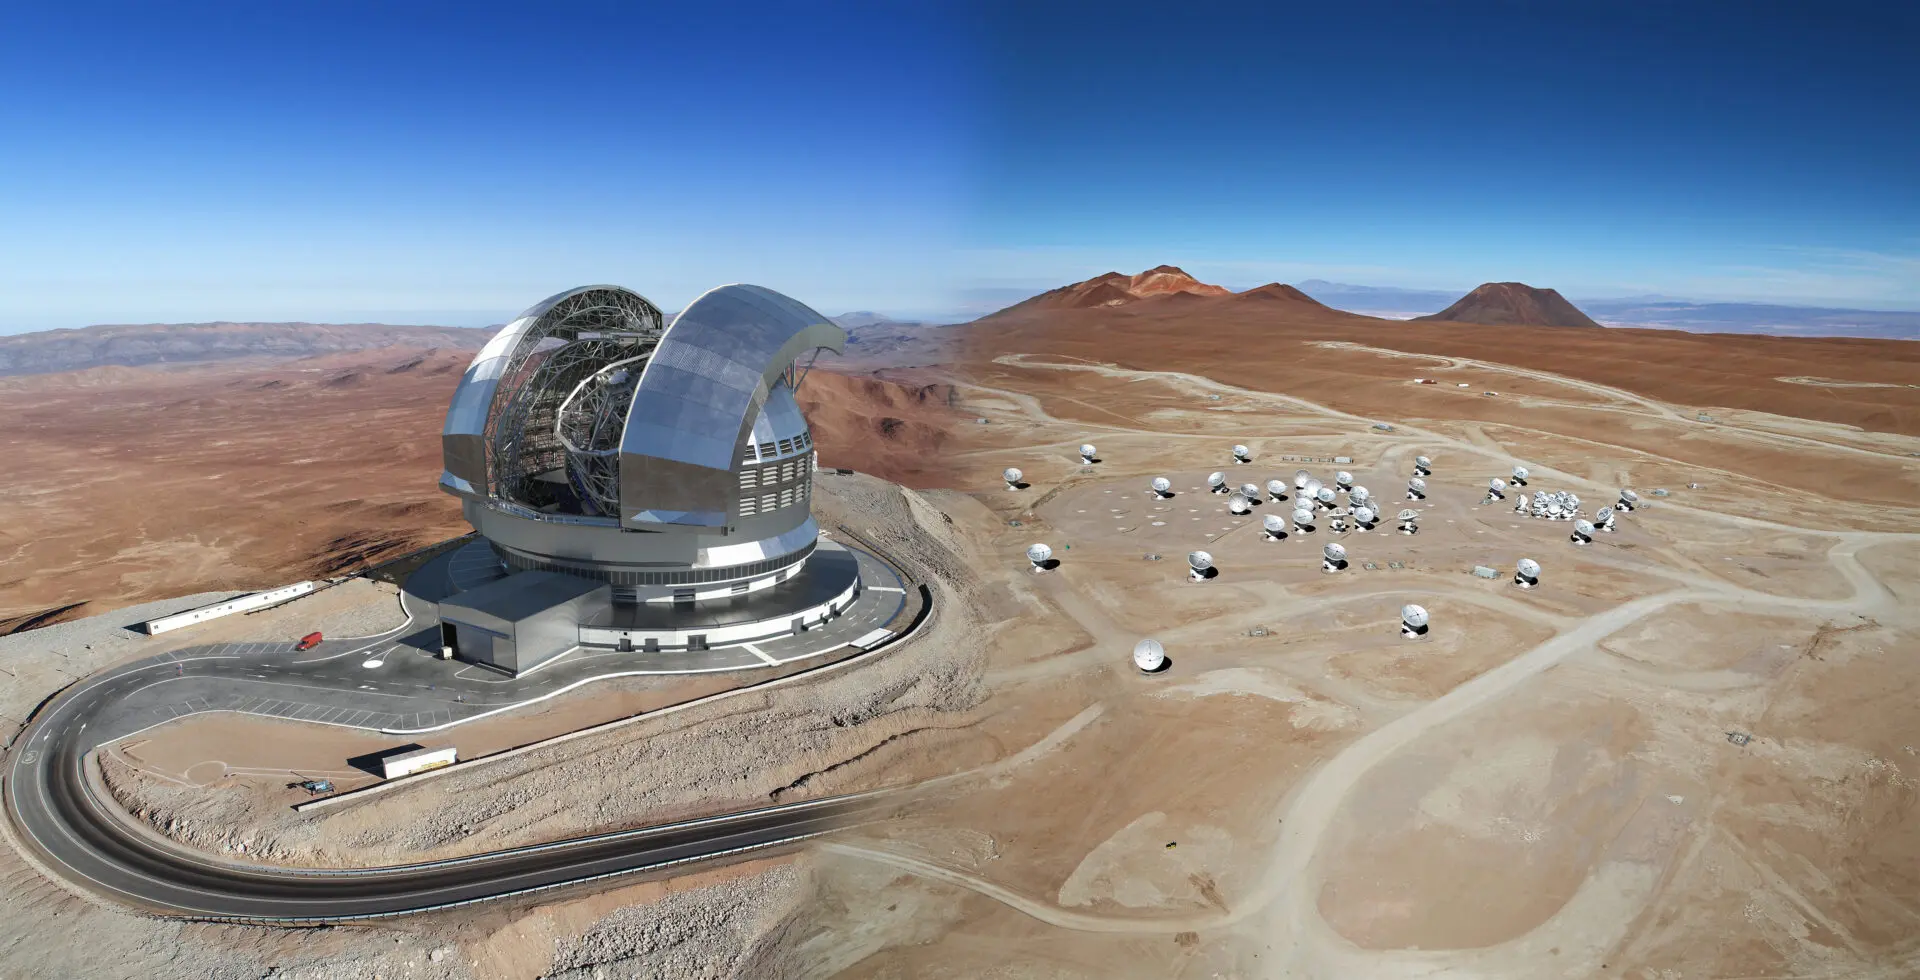

ELT - ALMA

Credit: ELT image: ESO / ALMA image: Clem & Adri Bacri-Normier (wingsforscience.com) / Mock-up: David Fernández - ALMA (ESO/NAOJ/NRAO)